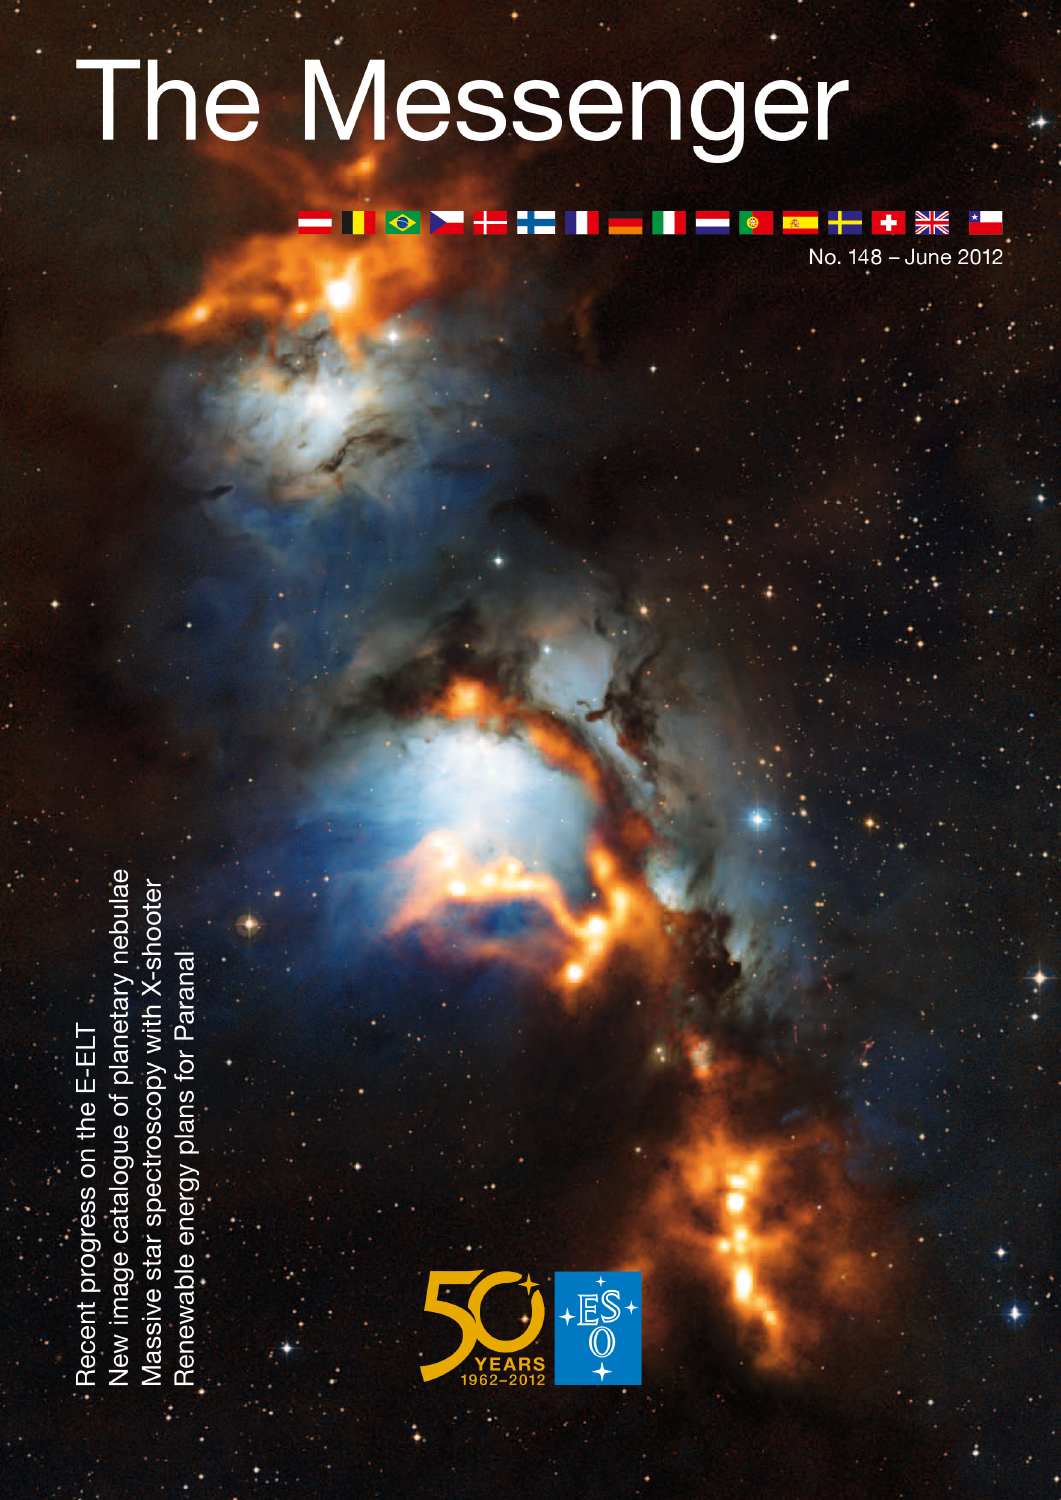

Cover of The Messenger No. 148

Cover of The Messenger 148, published in June 2012. Read more on ann12052.

Credit: ESO